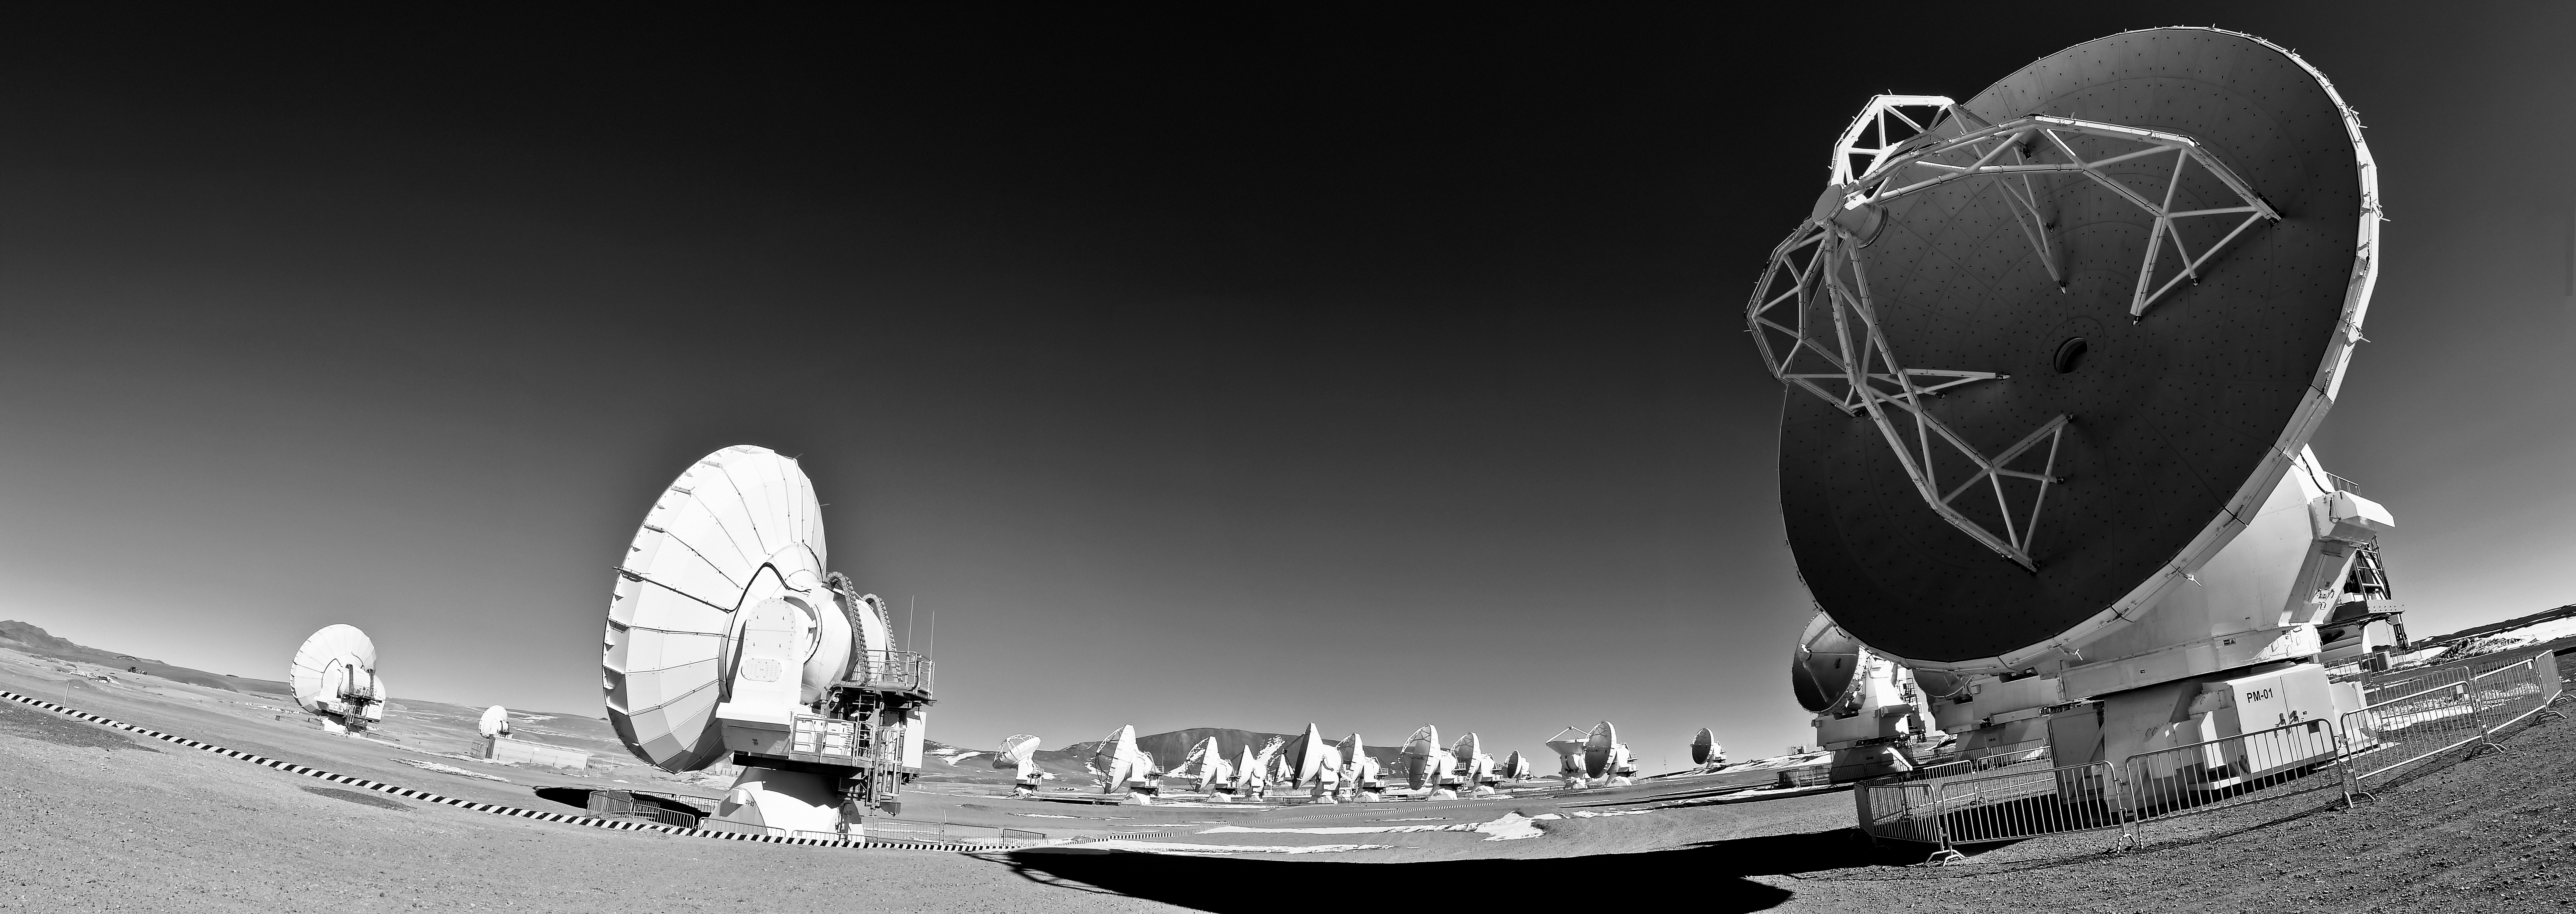

Antennae at the Array Operations Site

These 12-metre wide antennae are part of the Atacama Large Millimeter/submillimeter Array (ALMA). They are positioned at the Array Operations Site (AOS) located at 5000 metres altitude on the Chajnantor plateau, about 50 km away from San Pedro de Atacama, in the II Region of Chile.

Credit: José Velásquez/ESO